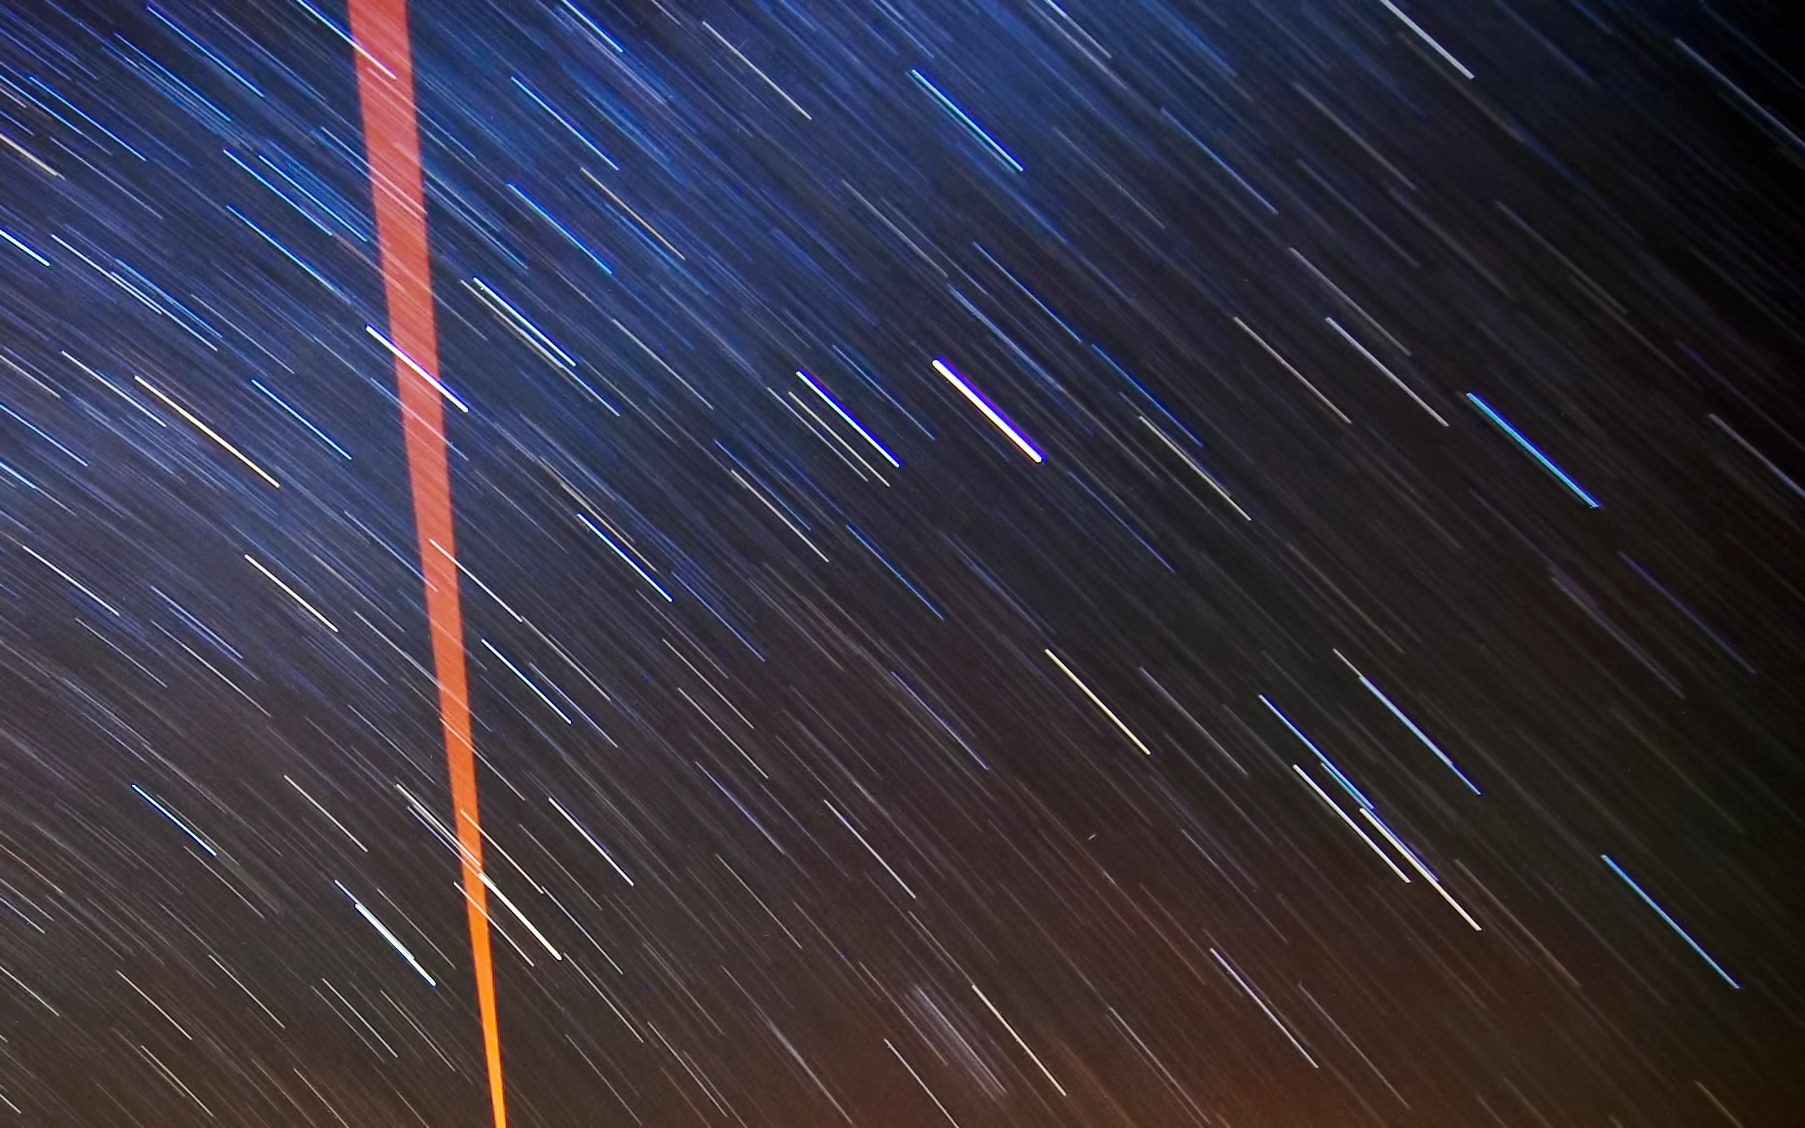

The VLT's Laser Guide Star and star trails

A laser beam launched from VLT´s 8.2-metre Yepun telescope crosses the majestic southern sky and creates an artificial star at 90 km altitude in the high Earth´s mesosphere. The Laser Guide Star (LGS) is part of the VLT´s Adaptive Optics system and it is used as reference to correct images from the blurring effect of the atmosphere. The long bright stripes are star trails and each one marks the path of a single star across the dark night sky. By leaving the camera's shutter open for a long period of time, the movement of the stars, imperceptible to the naked eye, is revealed.

The picture was taken by Gabriel Brammer, one of the ESO Photo Ambassadors.

Credit: ESO/G. Brammer